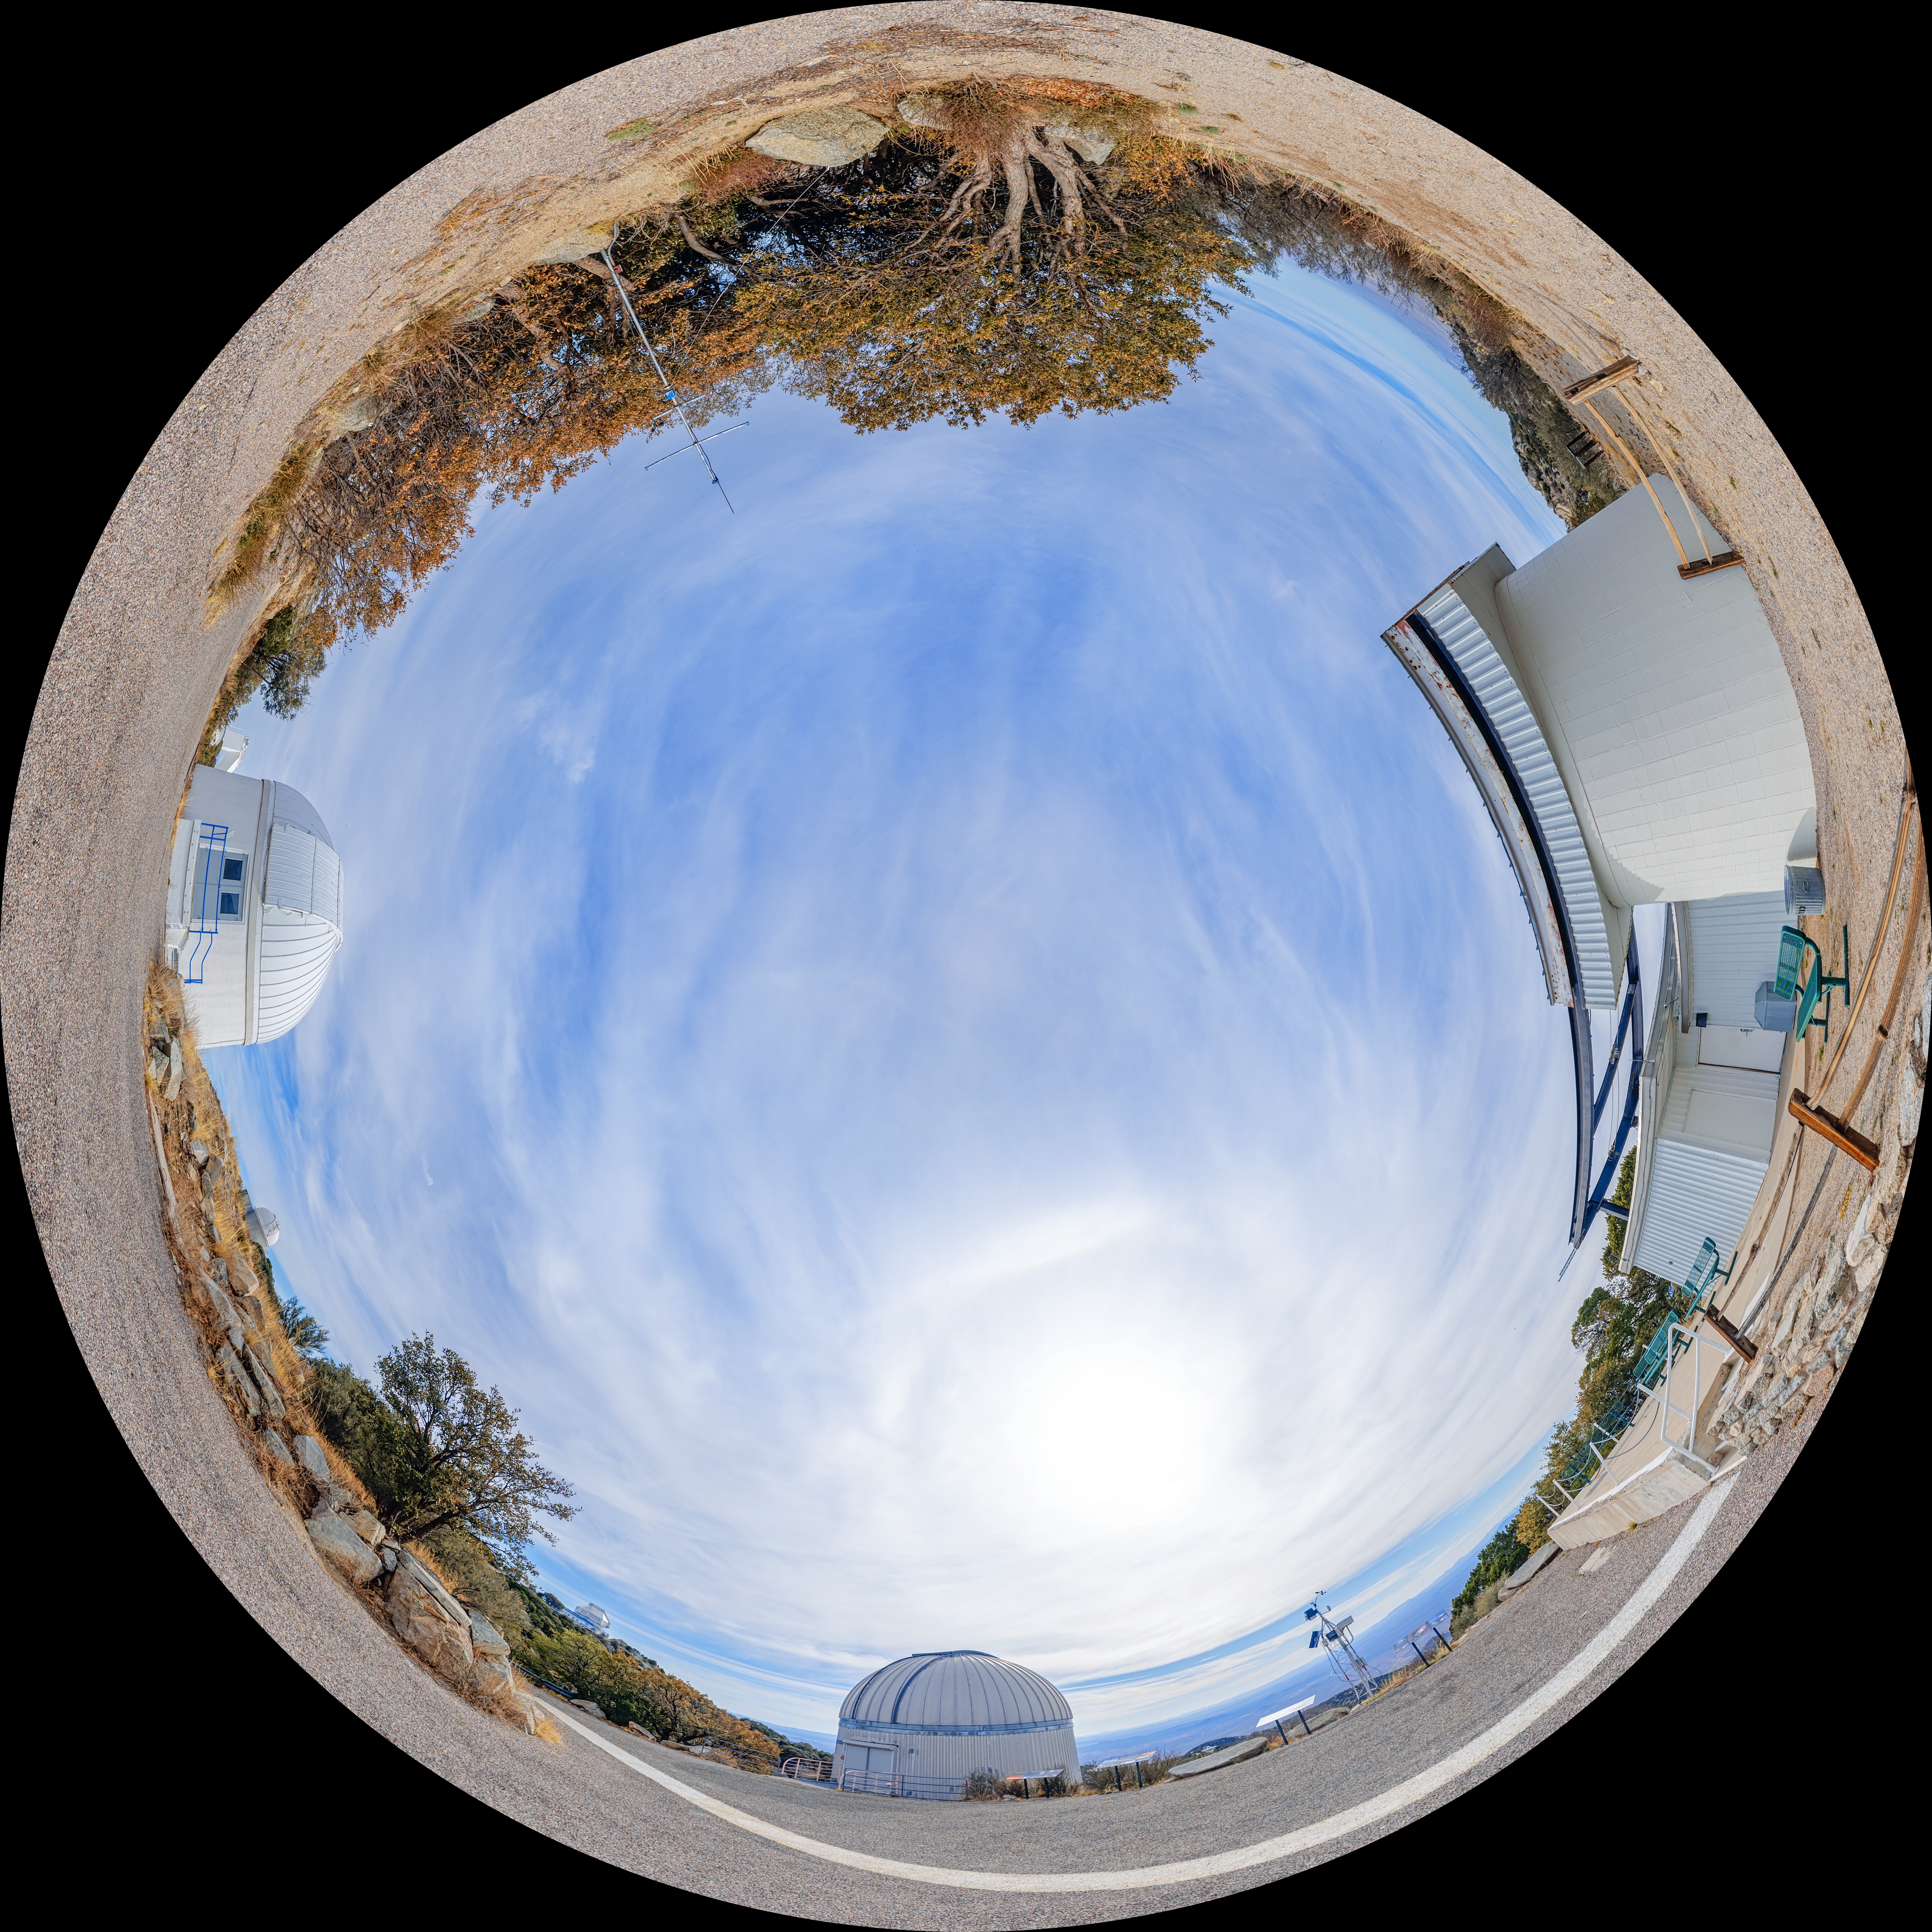

SARA, Burrell Schmidt, and Visitor Center Roll Off Roof Telescopes Fulldome

A fulldome view of the SARA Kitt Peak Telescope, Burrell Schmidt Telescope, and Visitor Center Roll Off Roof Observatory on Kitt Peak National Observatory in Arizona.

A 360 panorama version of this image can be viewed here.

Credit: NOIRLab/NSF/AURA